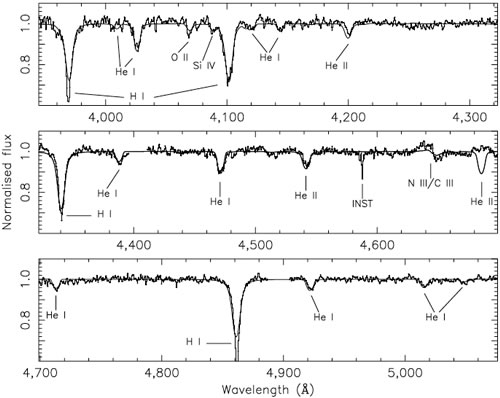

Mean optical spectrum of M33 X-7

Mean optical spectrum of M33 X-7. The spectrum shown here (connected dots), which was extracted with the SPECRES package in IRAF22, is the sum of the 22 individual spectra that have been velocity-shifted to the rest frame of the secondary star. The solid line is the model spectrum described in the paper. The data were obtained using GMOS on the Gemini North. Twenty-four 40-minute spectra were acquired in service mode between 2006 August 18 and November 16 in good seeing of always < 0.8 arcseconds. In the two-dimensional spectra, the overlap of the profiles of M33 X-7 and the nearby pair of stars was modest.

Credit: International Gemini Observatory/NOIRLab/NSF/AURA